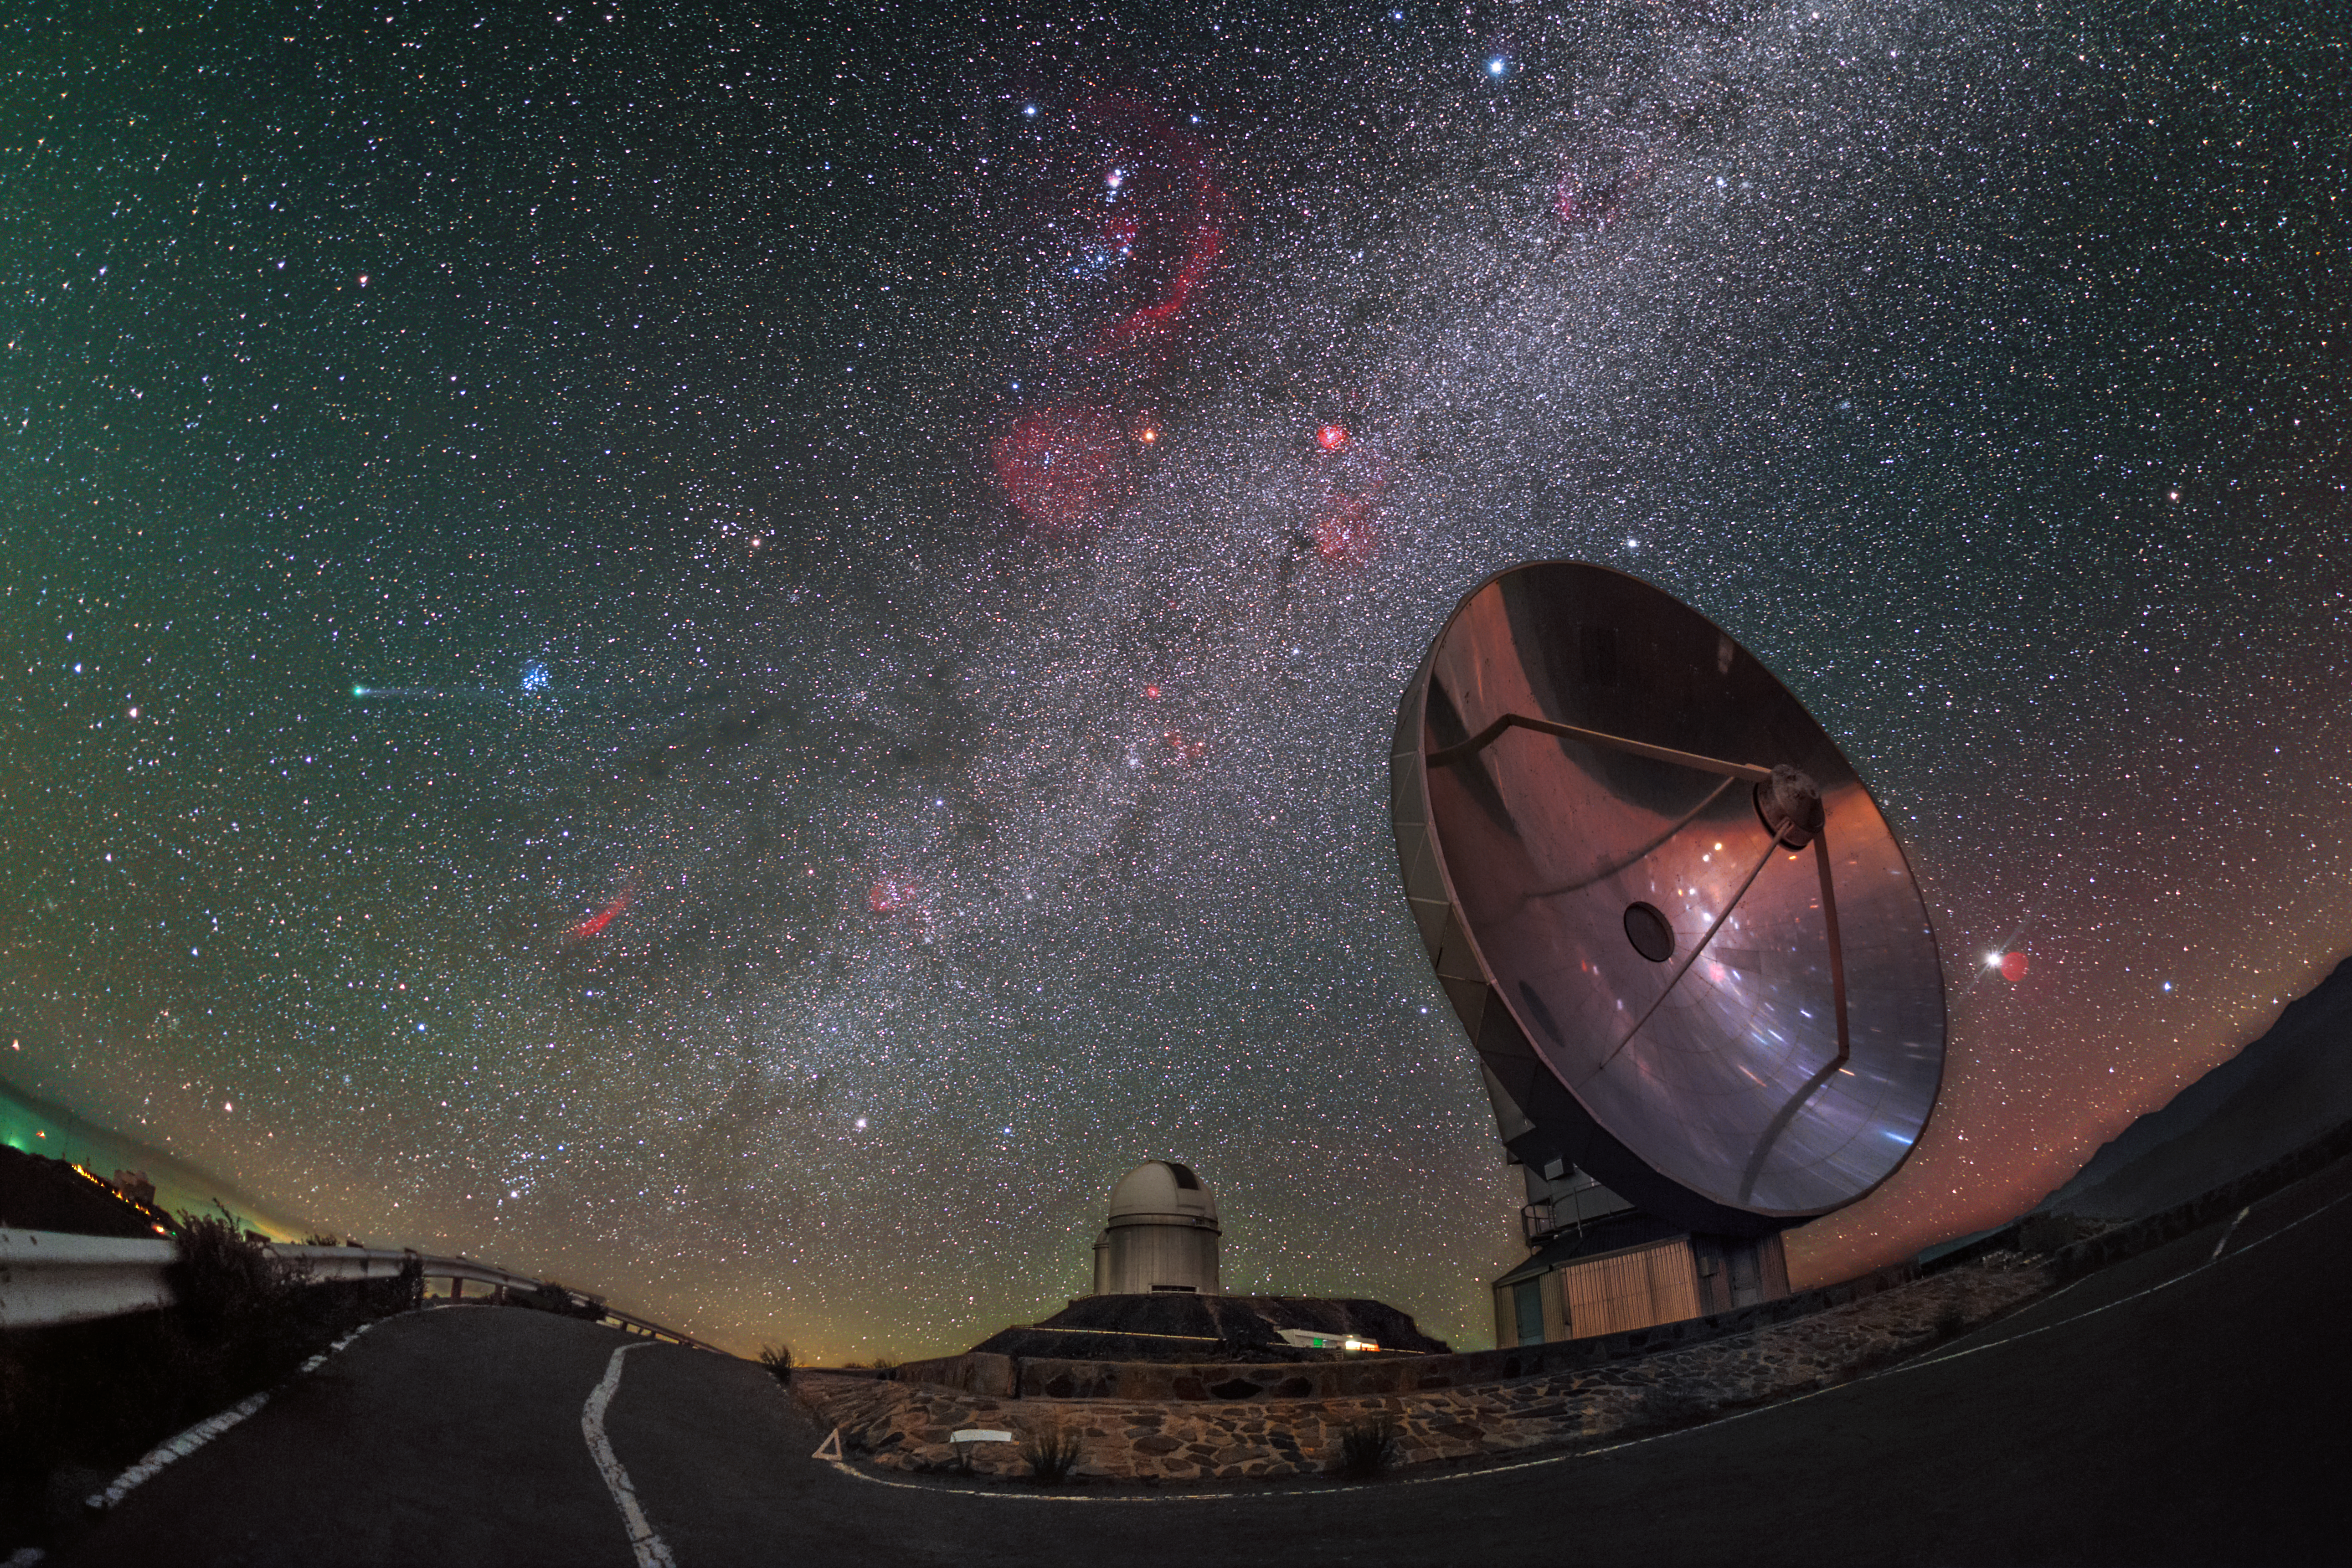

Comet Lovejoy visits La Silla

An unusual type of tourist is seen visiting ESO’s La Silla Observatory in this stunning wide-angle photograph taken in January 2015. Captured by ESO Photo Ambassador Petr Horálek, Comet C/2014 Q2 (Lovejoy) appears to streak across the sky (centre left of the image), sneaking past the two telescopes below: ESO’s 3.6-metre telescope (left) and the Swedish-ESO Submillimetre Telescope (SEST).

Like most comets, Comet Lovejoy enjoys a long, elliptical and eccentric orbit around the Sun. It entered the inner Solar System for the first recorded time in 2014, and reached perihelion — its closest approach to the Sun — on 30 January 2015. The distance between the Earth and the Sun is defined as 1 astronomical unit (au), or just under 150 million kilometres; Comet Lovejoy came within 1.29 au of our star, placing it between the orbits of Earth and Mars (1.52 au).

This image displays the characteristic soft green glow of the comet, produced as molecules of carbon are heated by the Sun. A tail of material splays out behind the comet’s nucleus, crafted by gas and dust blown from the comet by the wind of charged particles streaming out from the Sun.

This comet is actually the fifth to be discovered by its namesake, Terry Lovejoy, an amateur astronomer based in Queensland, Australia. Lovejoy previously discovered comets C/2007 E2, C/2007 K5, C/2011 W3, and C/2013 R1.

Credit: P. Horálek/ESO